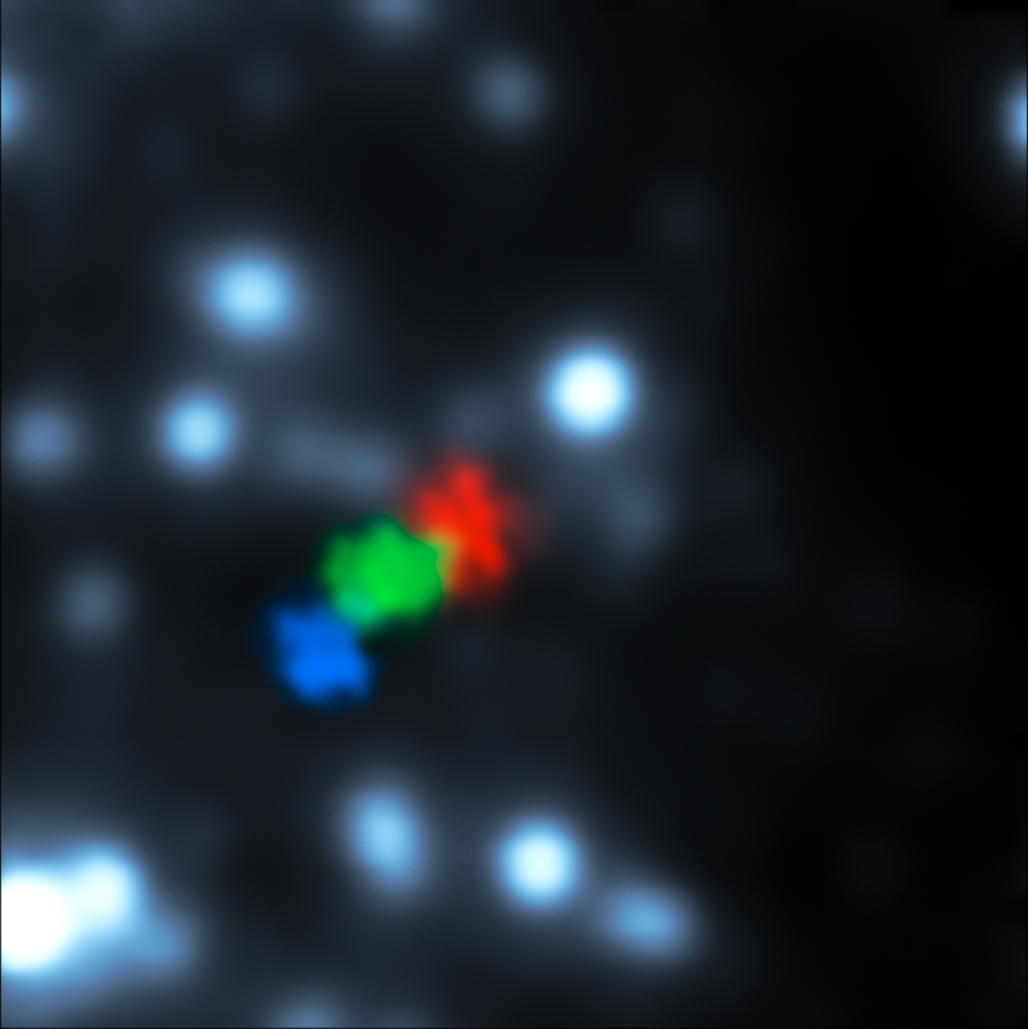

Images of gas cloud being ripped apart by the black hole at the centre of the Milky Way

New observations from ESO’s Very Large Telescope show for the first time a gas cloud being ripped apart by the supermassive black hole at the centre of the galaxy. Shown here are VLT observations from 2006, 2010 and 2013, coloured blue, green and red respectively.

Due to its distance, and the fact that we see the orbit at a steep angle as the cloud falls towards the black hole, only the position, not the shape, of the cloud can be discerned in this image. The stretching of the cloud is seen in observations of its velocity, which allow astronomers to work out where on its orbit the different parts of the cloud are now located.

Credit: ESO/S. Gillessen